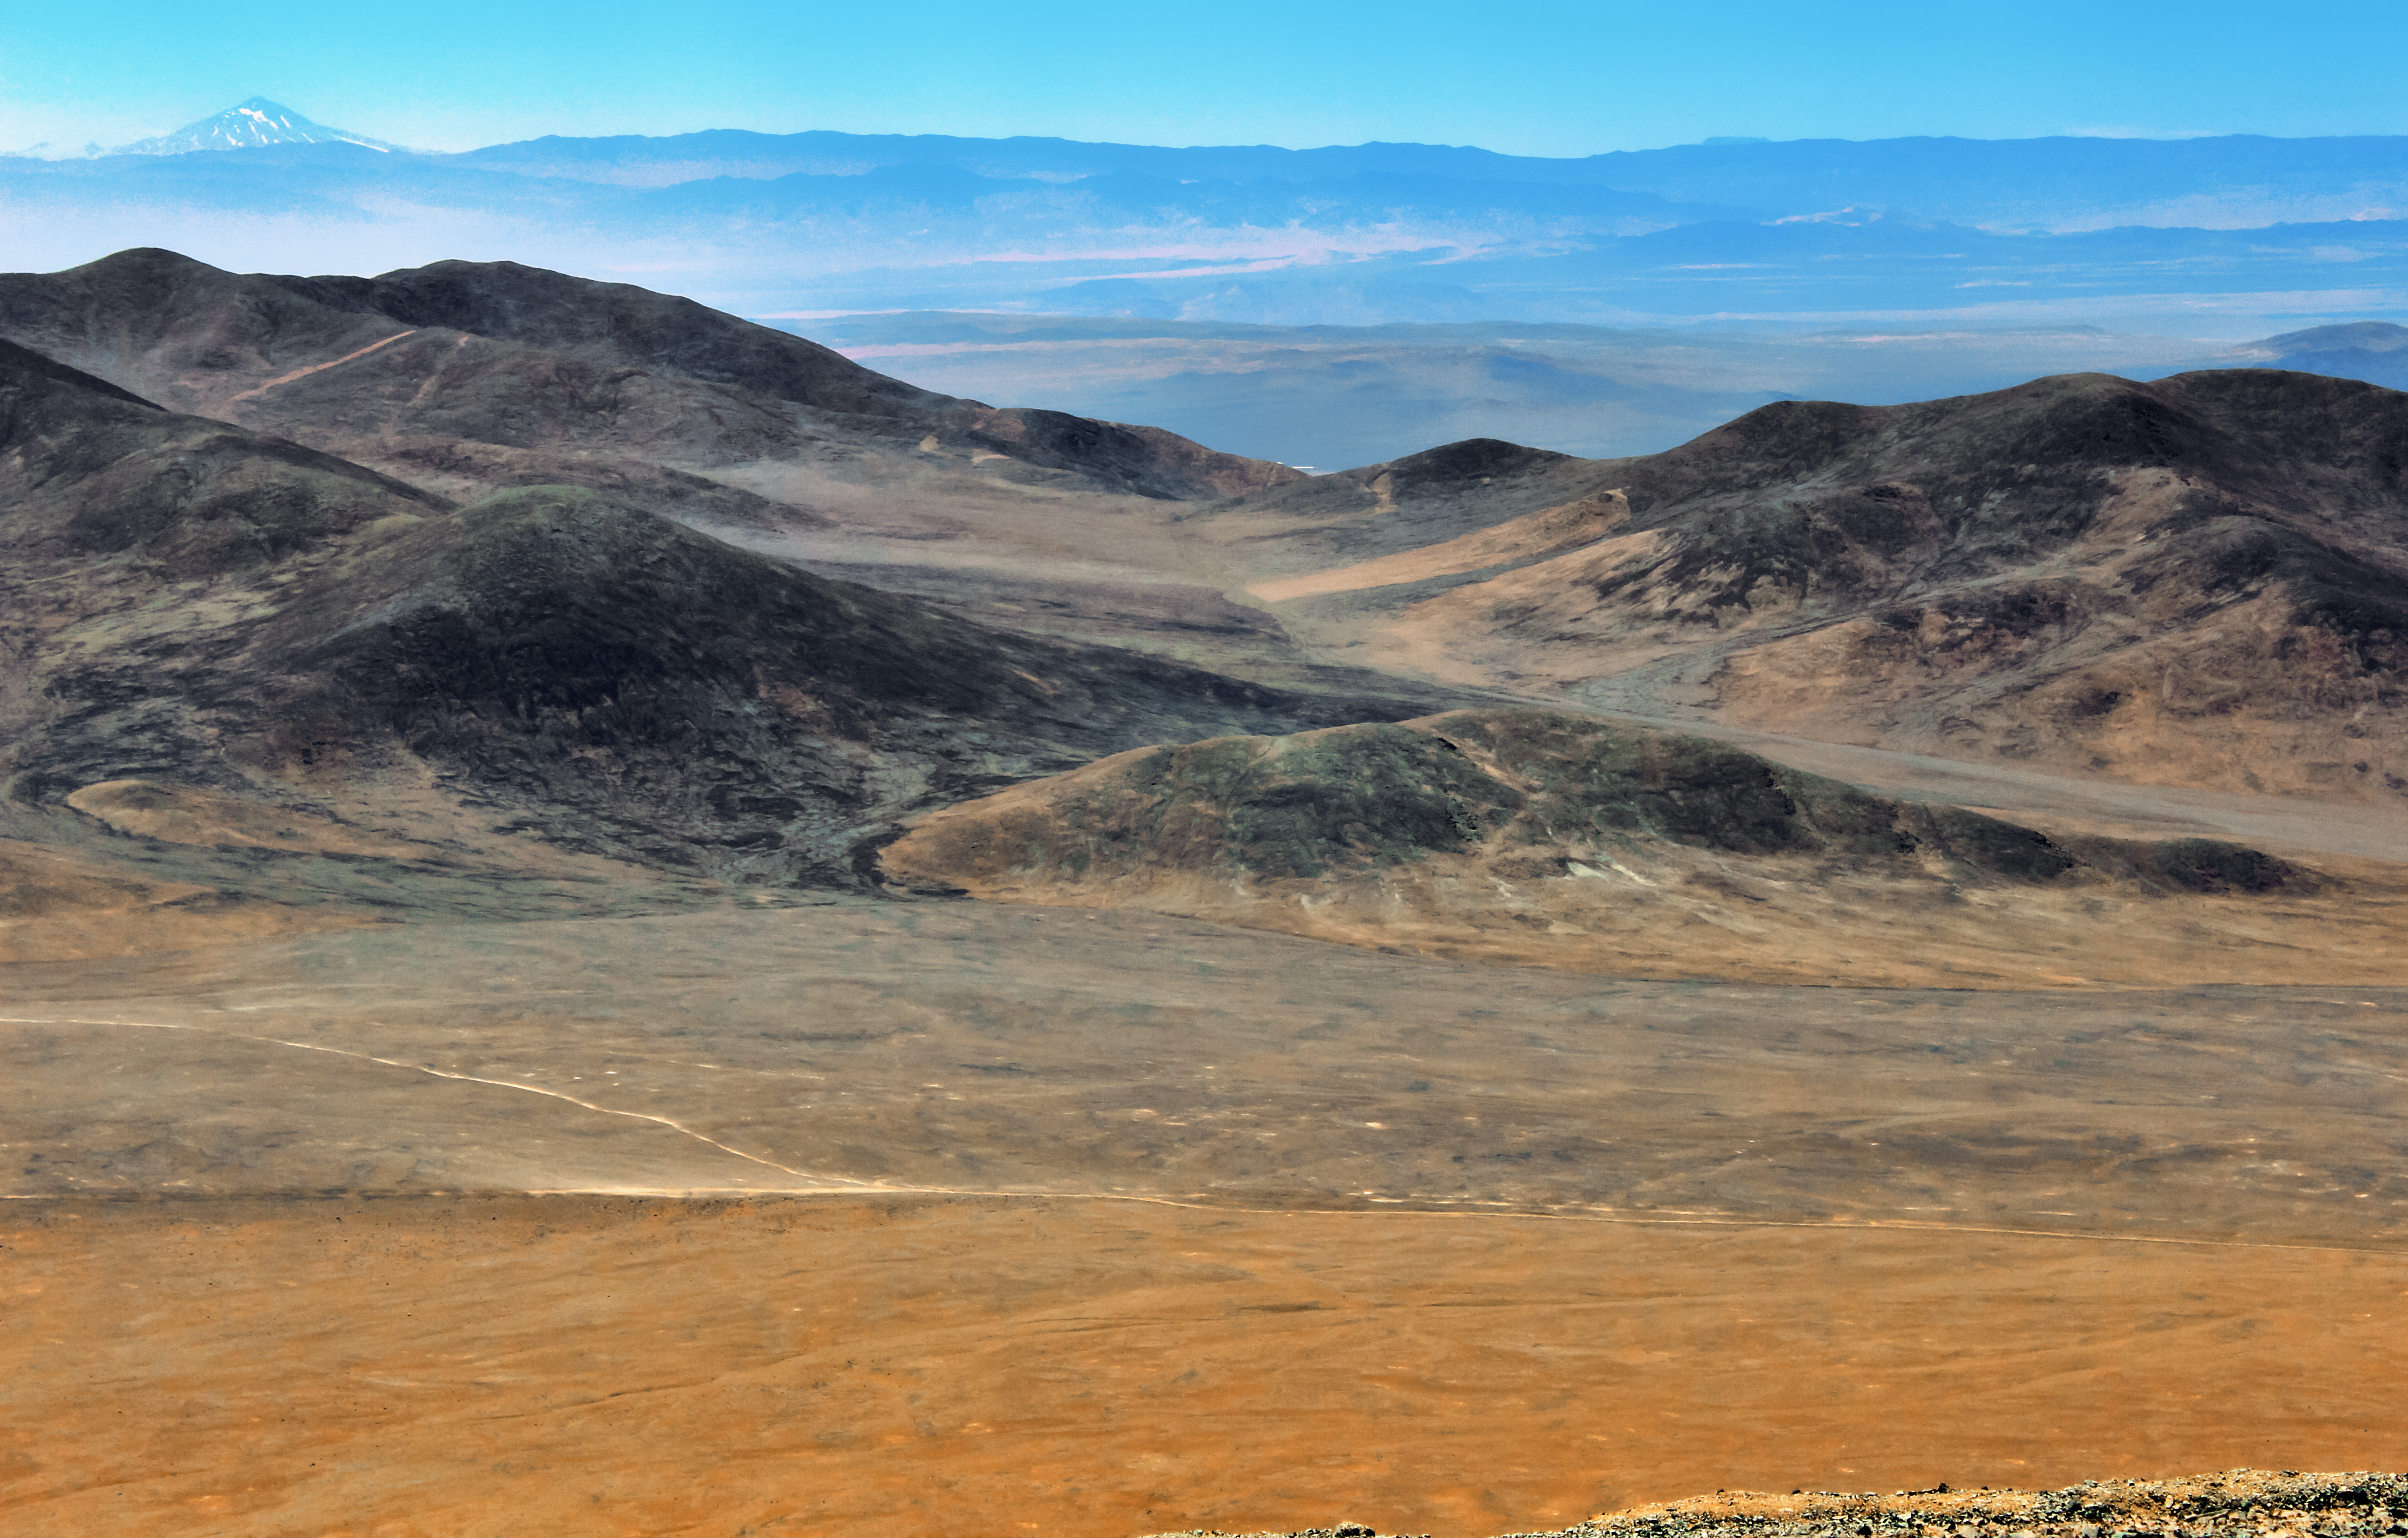

The volcano in the desert

This image shows the vastness of the Atacama Desert. In the very back of the image one can see the mountain Llullaillaco, a stratovolcano at the border of Argentina and Chile. The 6739m high mountain is not only the seventh highest mountain of the Andes but also the second highest volcano in the world.

Credit: D. Gadotti/ESO